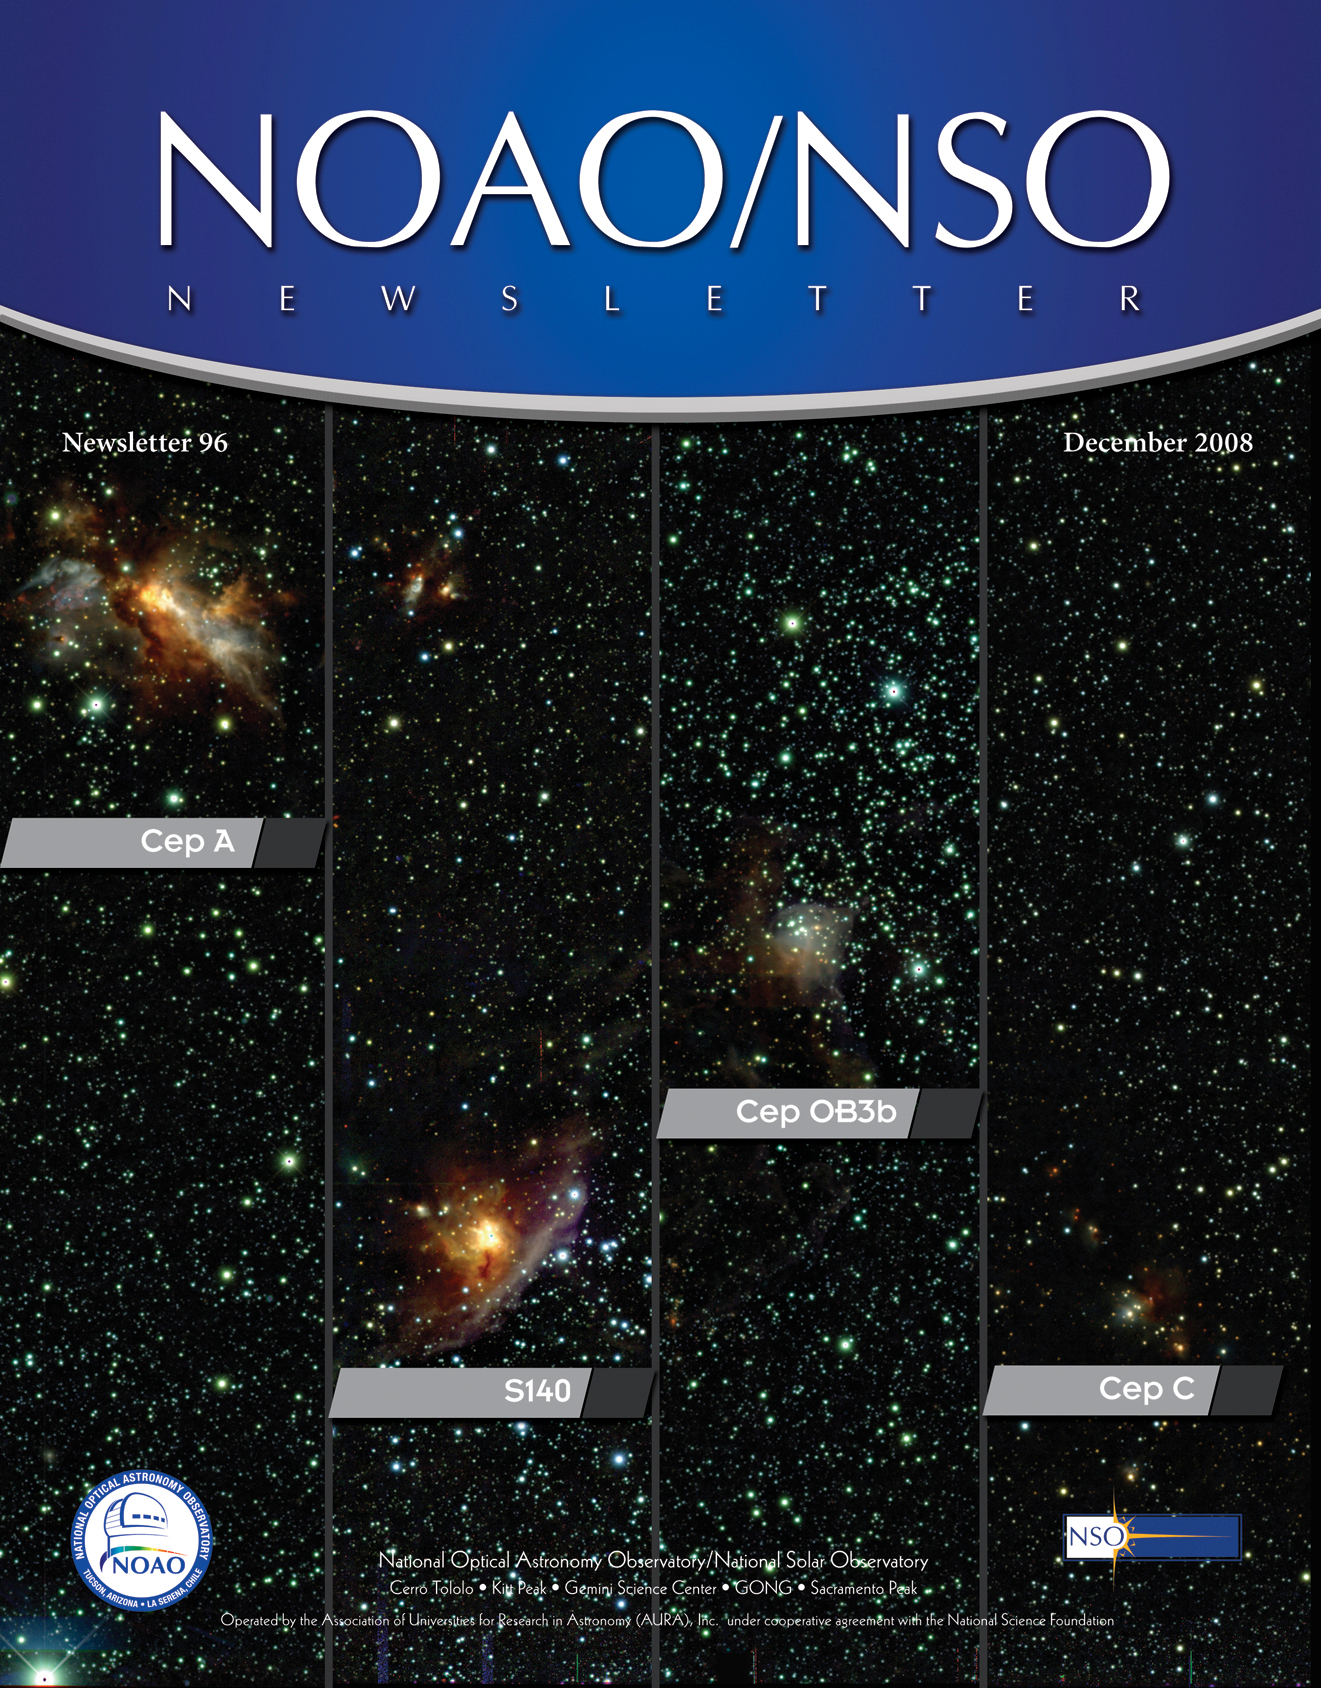

December 2008 NOAO/NSO Newsletter

Credit: R. Gutermuth (FCAD/Smith College), E. Allgaier (University of Toledo) and NOAO/AURA/NSF